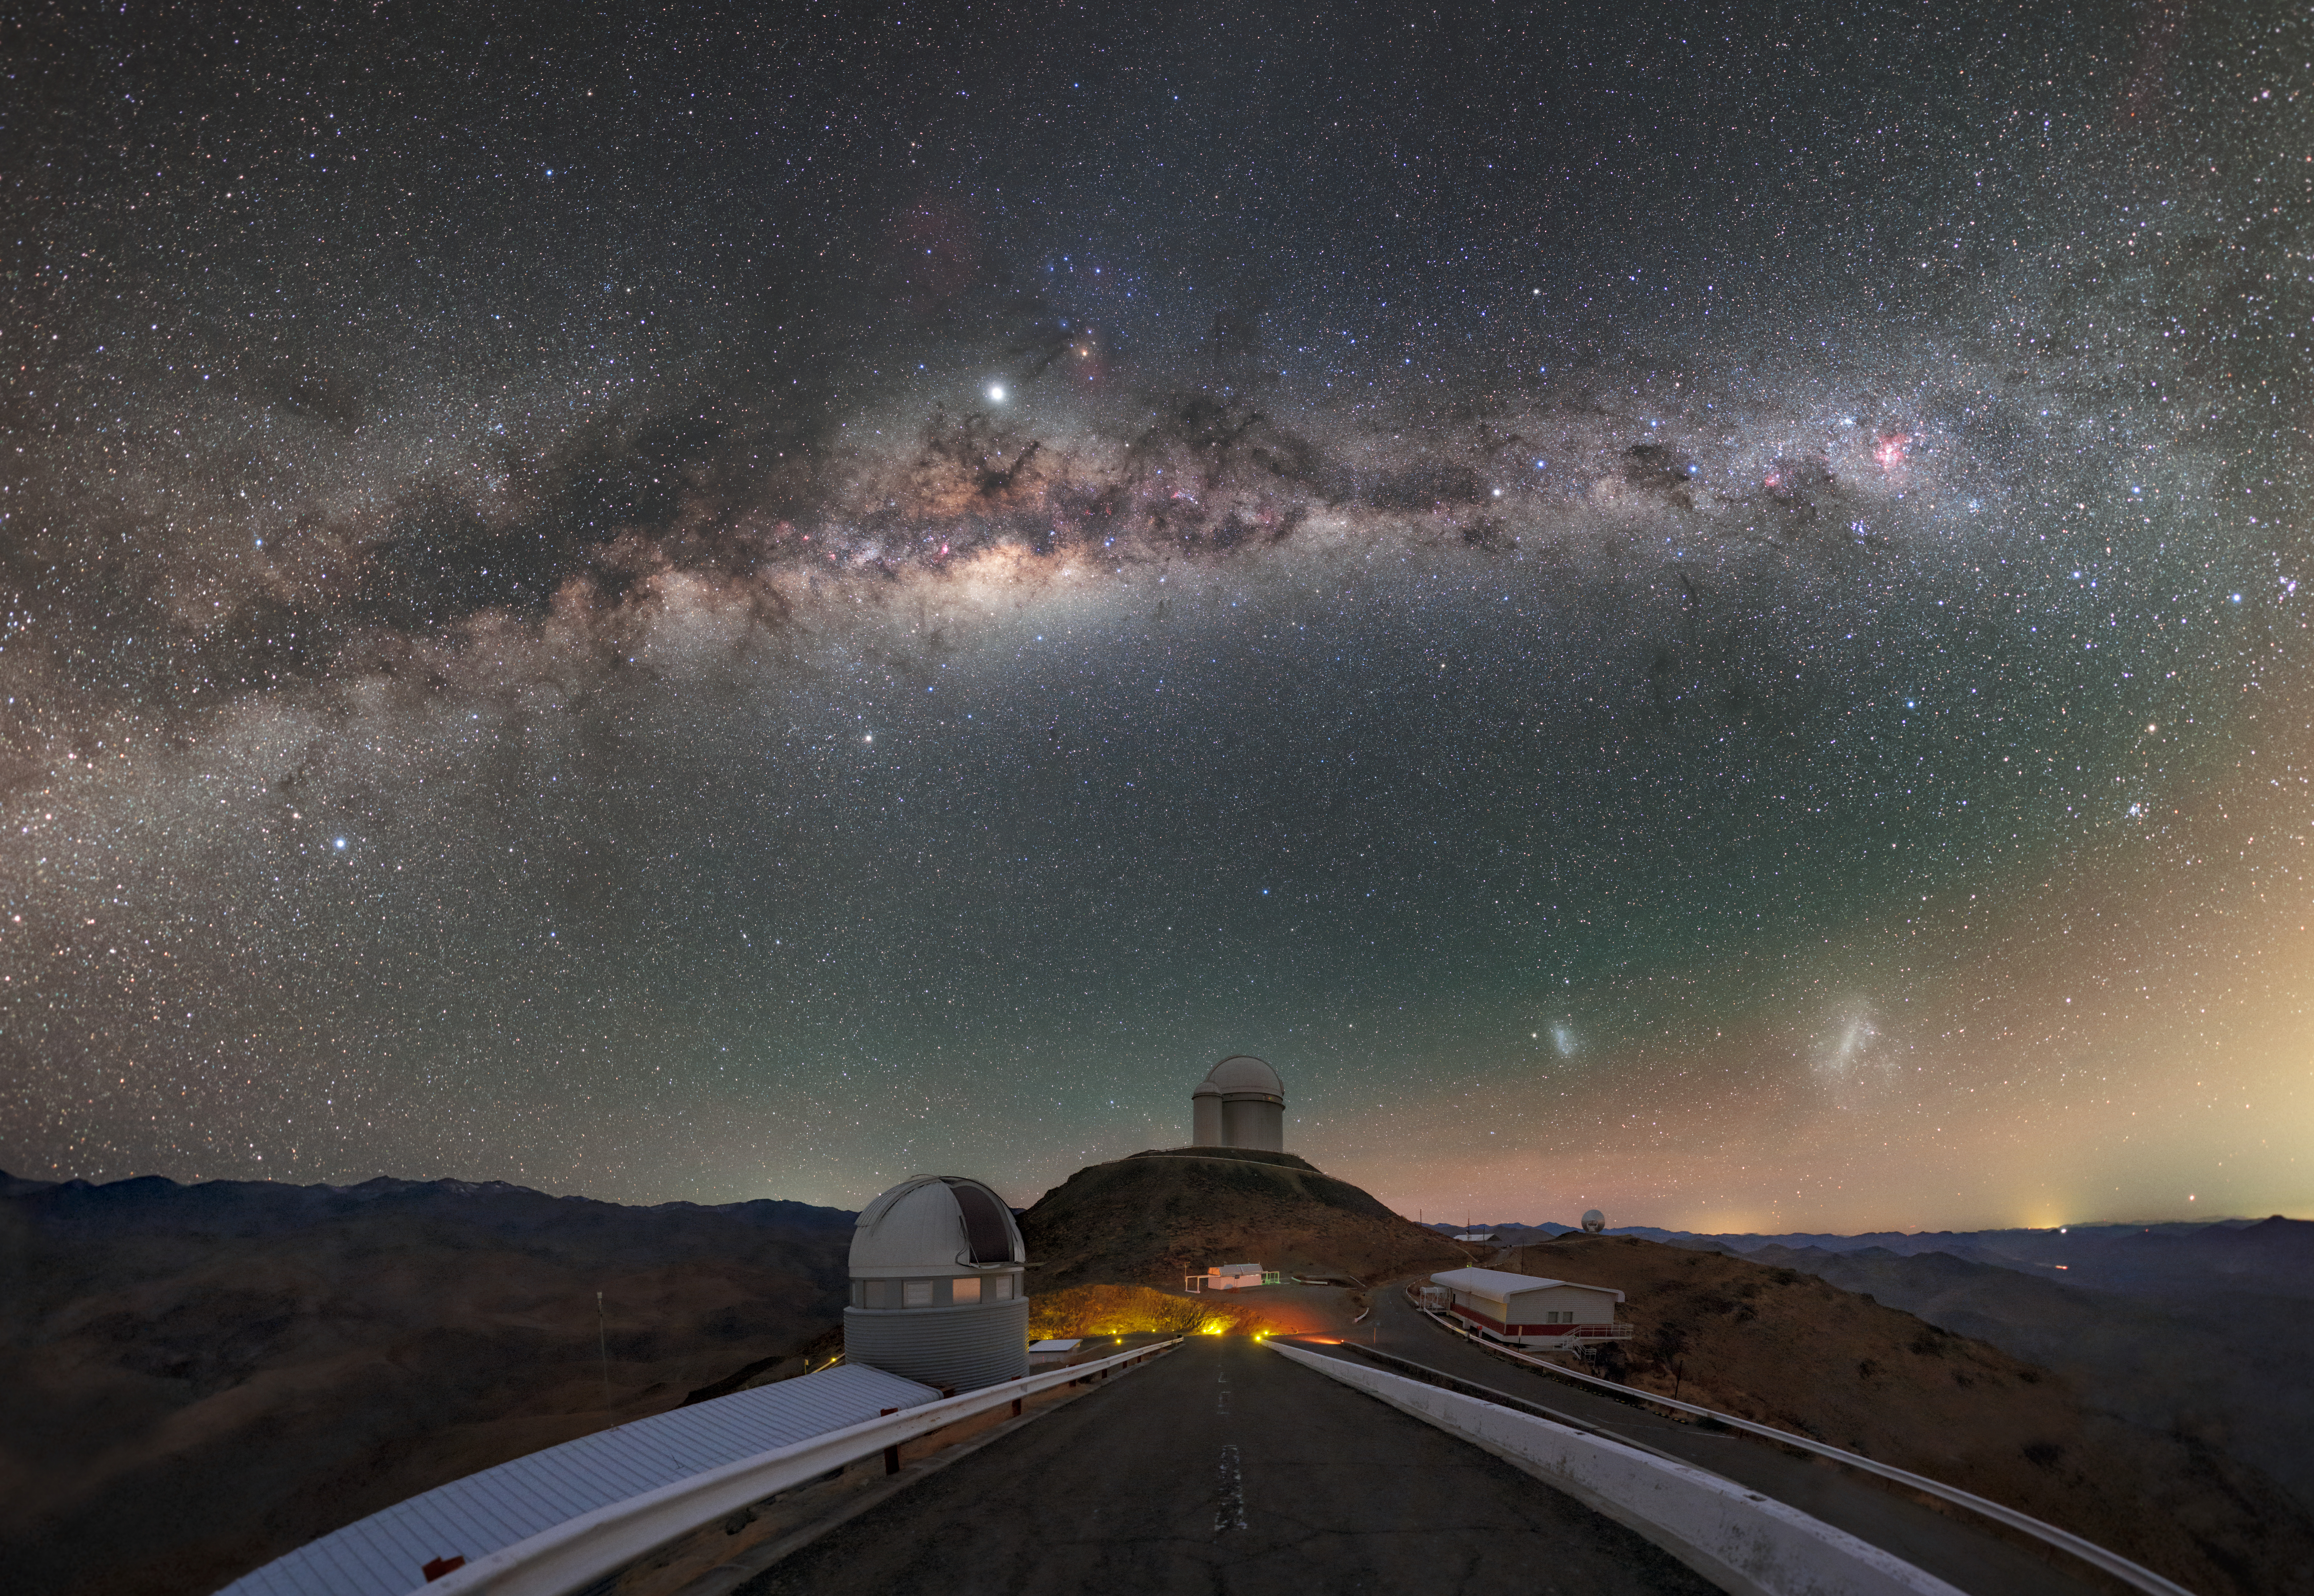

Milky Way trail above La Silla

Almost like the trail of a comet, the Milky Way stretches out above La Silla Observatory in the Chilean Atacama Desert, which sees around 300 clear nights such as this one a year.

Credit: P. Horálek/ESO